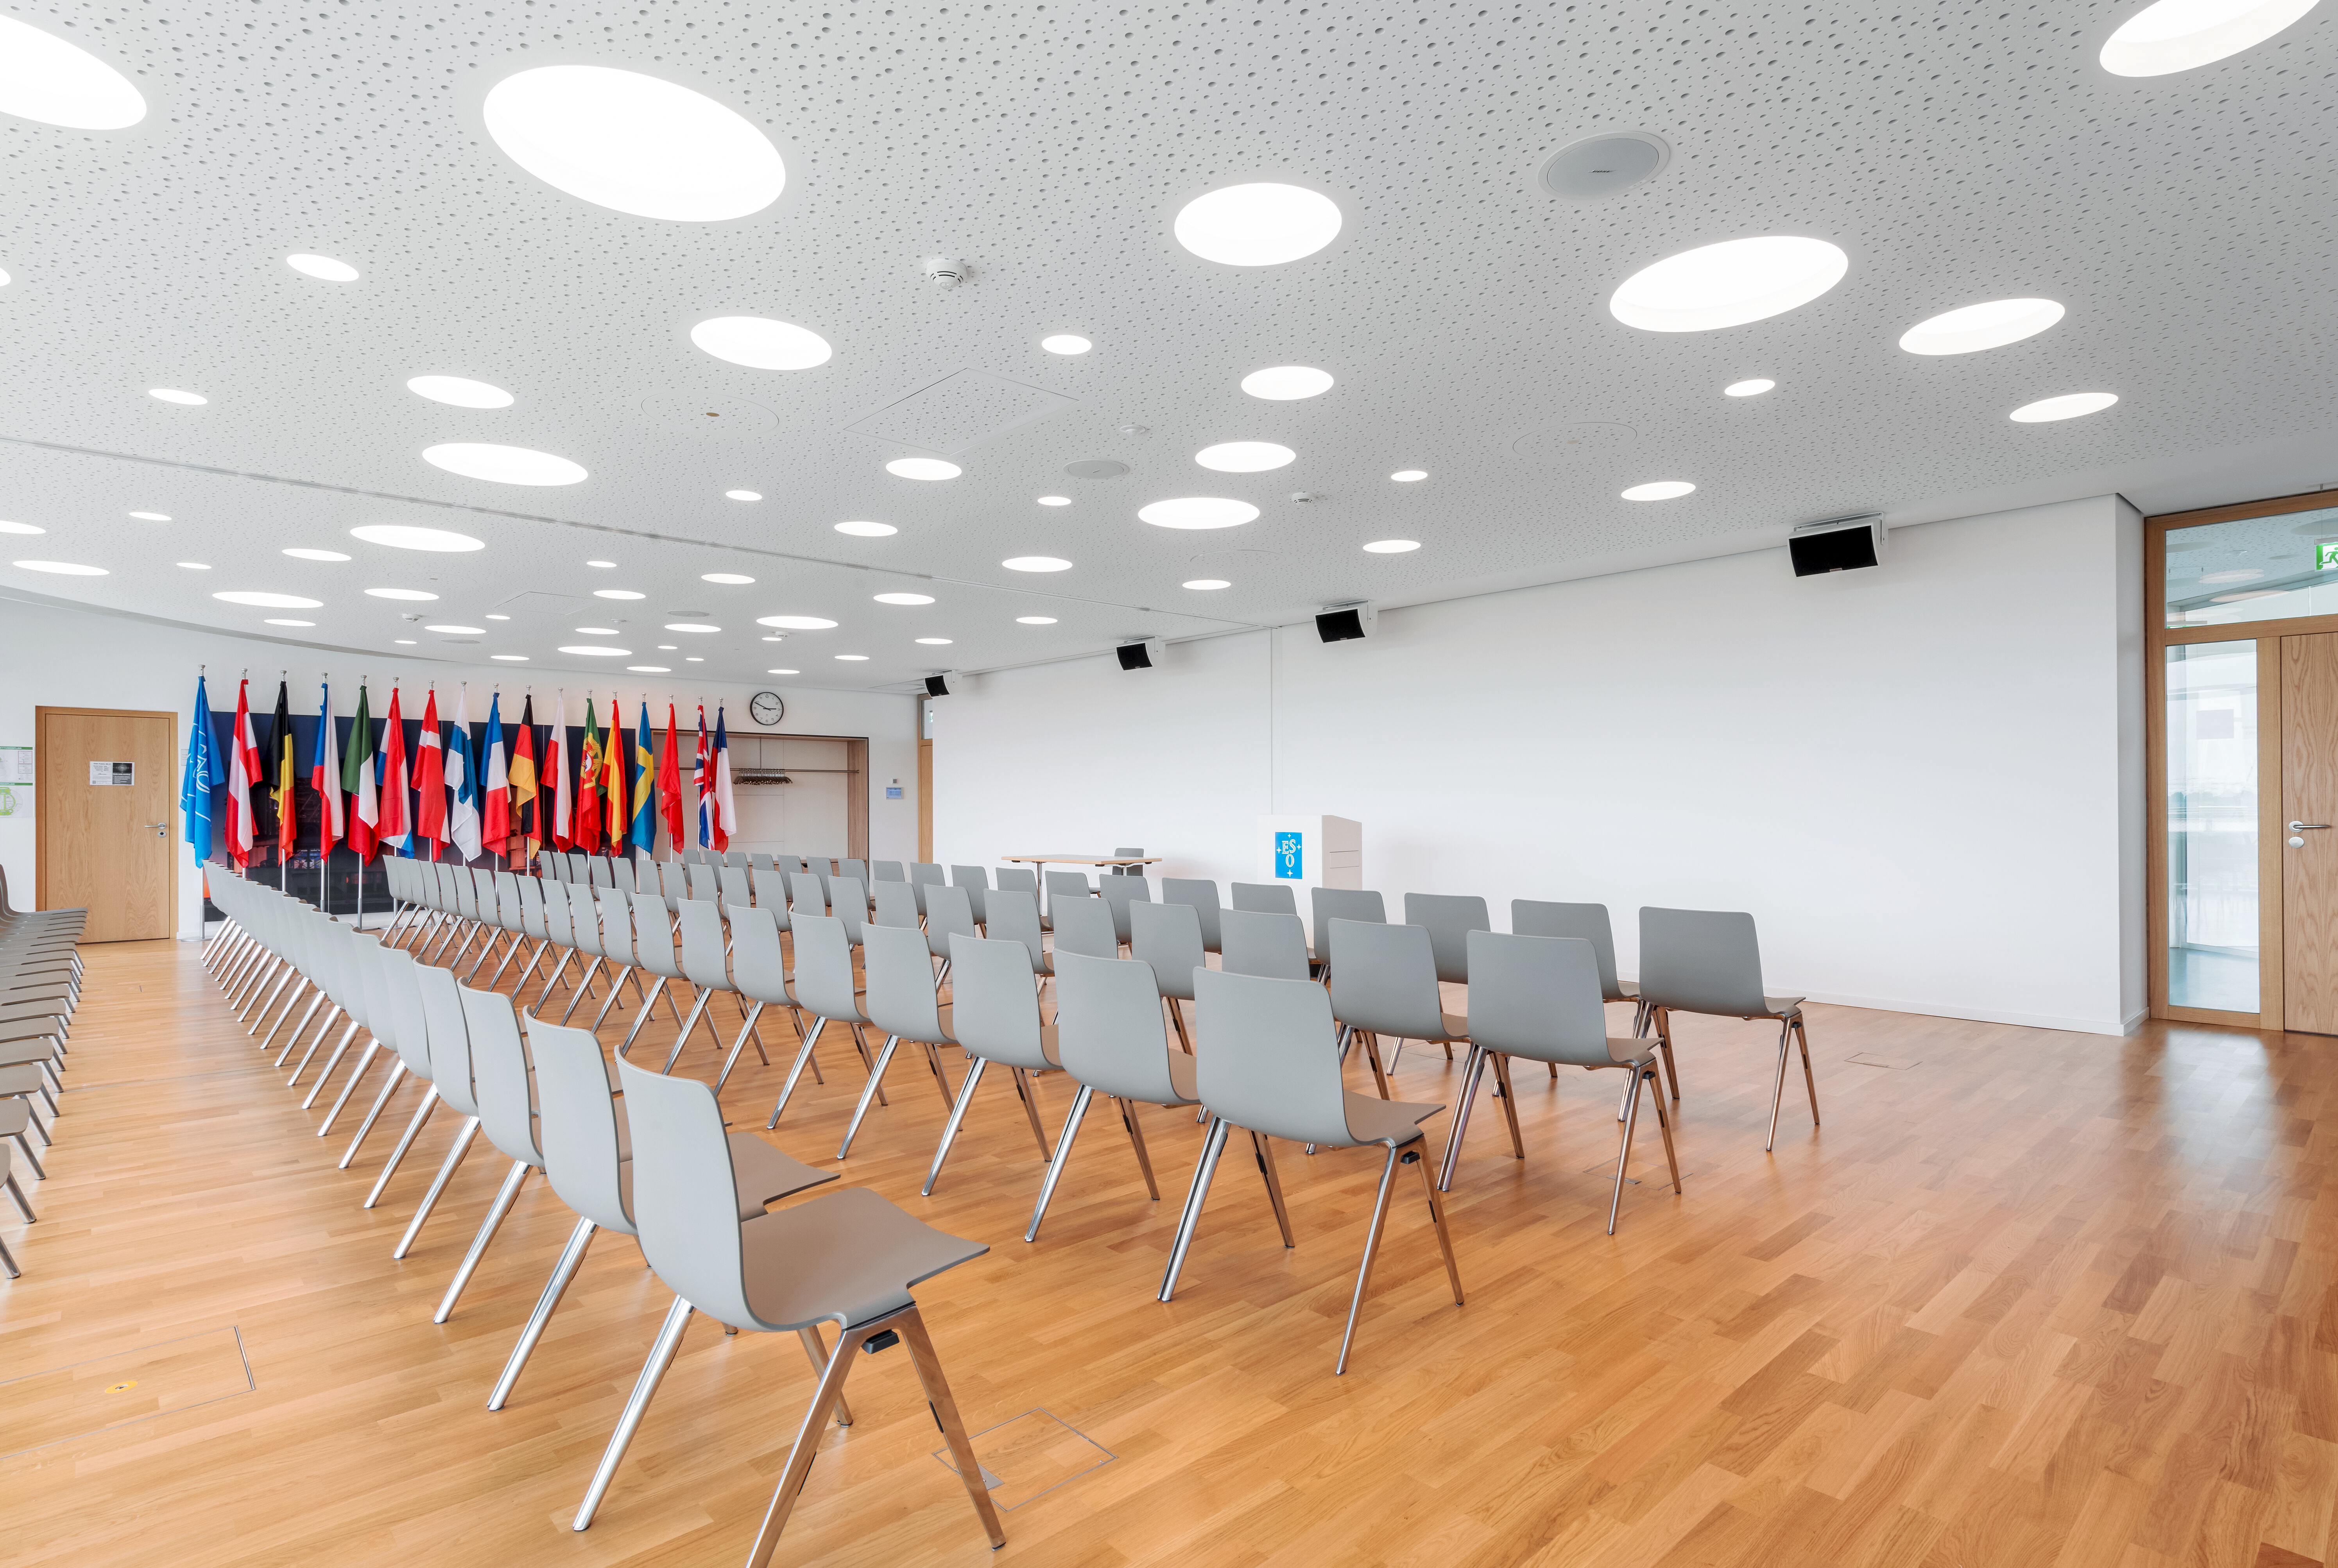

Member State flags in the seminar room

The flags of the ESO Member States on display in the bright seminar room at the top of the ESO Supernova Planetarium & Visitor Centre.

Perfect for any meeting, including workshops, conferences, and press events, the space can be used split into two smaller rooms, as shown here, or combined into one larger space. Adjacent is an foyer and a rooftop deck, both of which can host coffee breaks, finger foods, and cocktail hours, with fantastic views of the Alps on clear days.

Credit: Brillux, Sven Rahm Fotografie